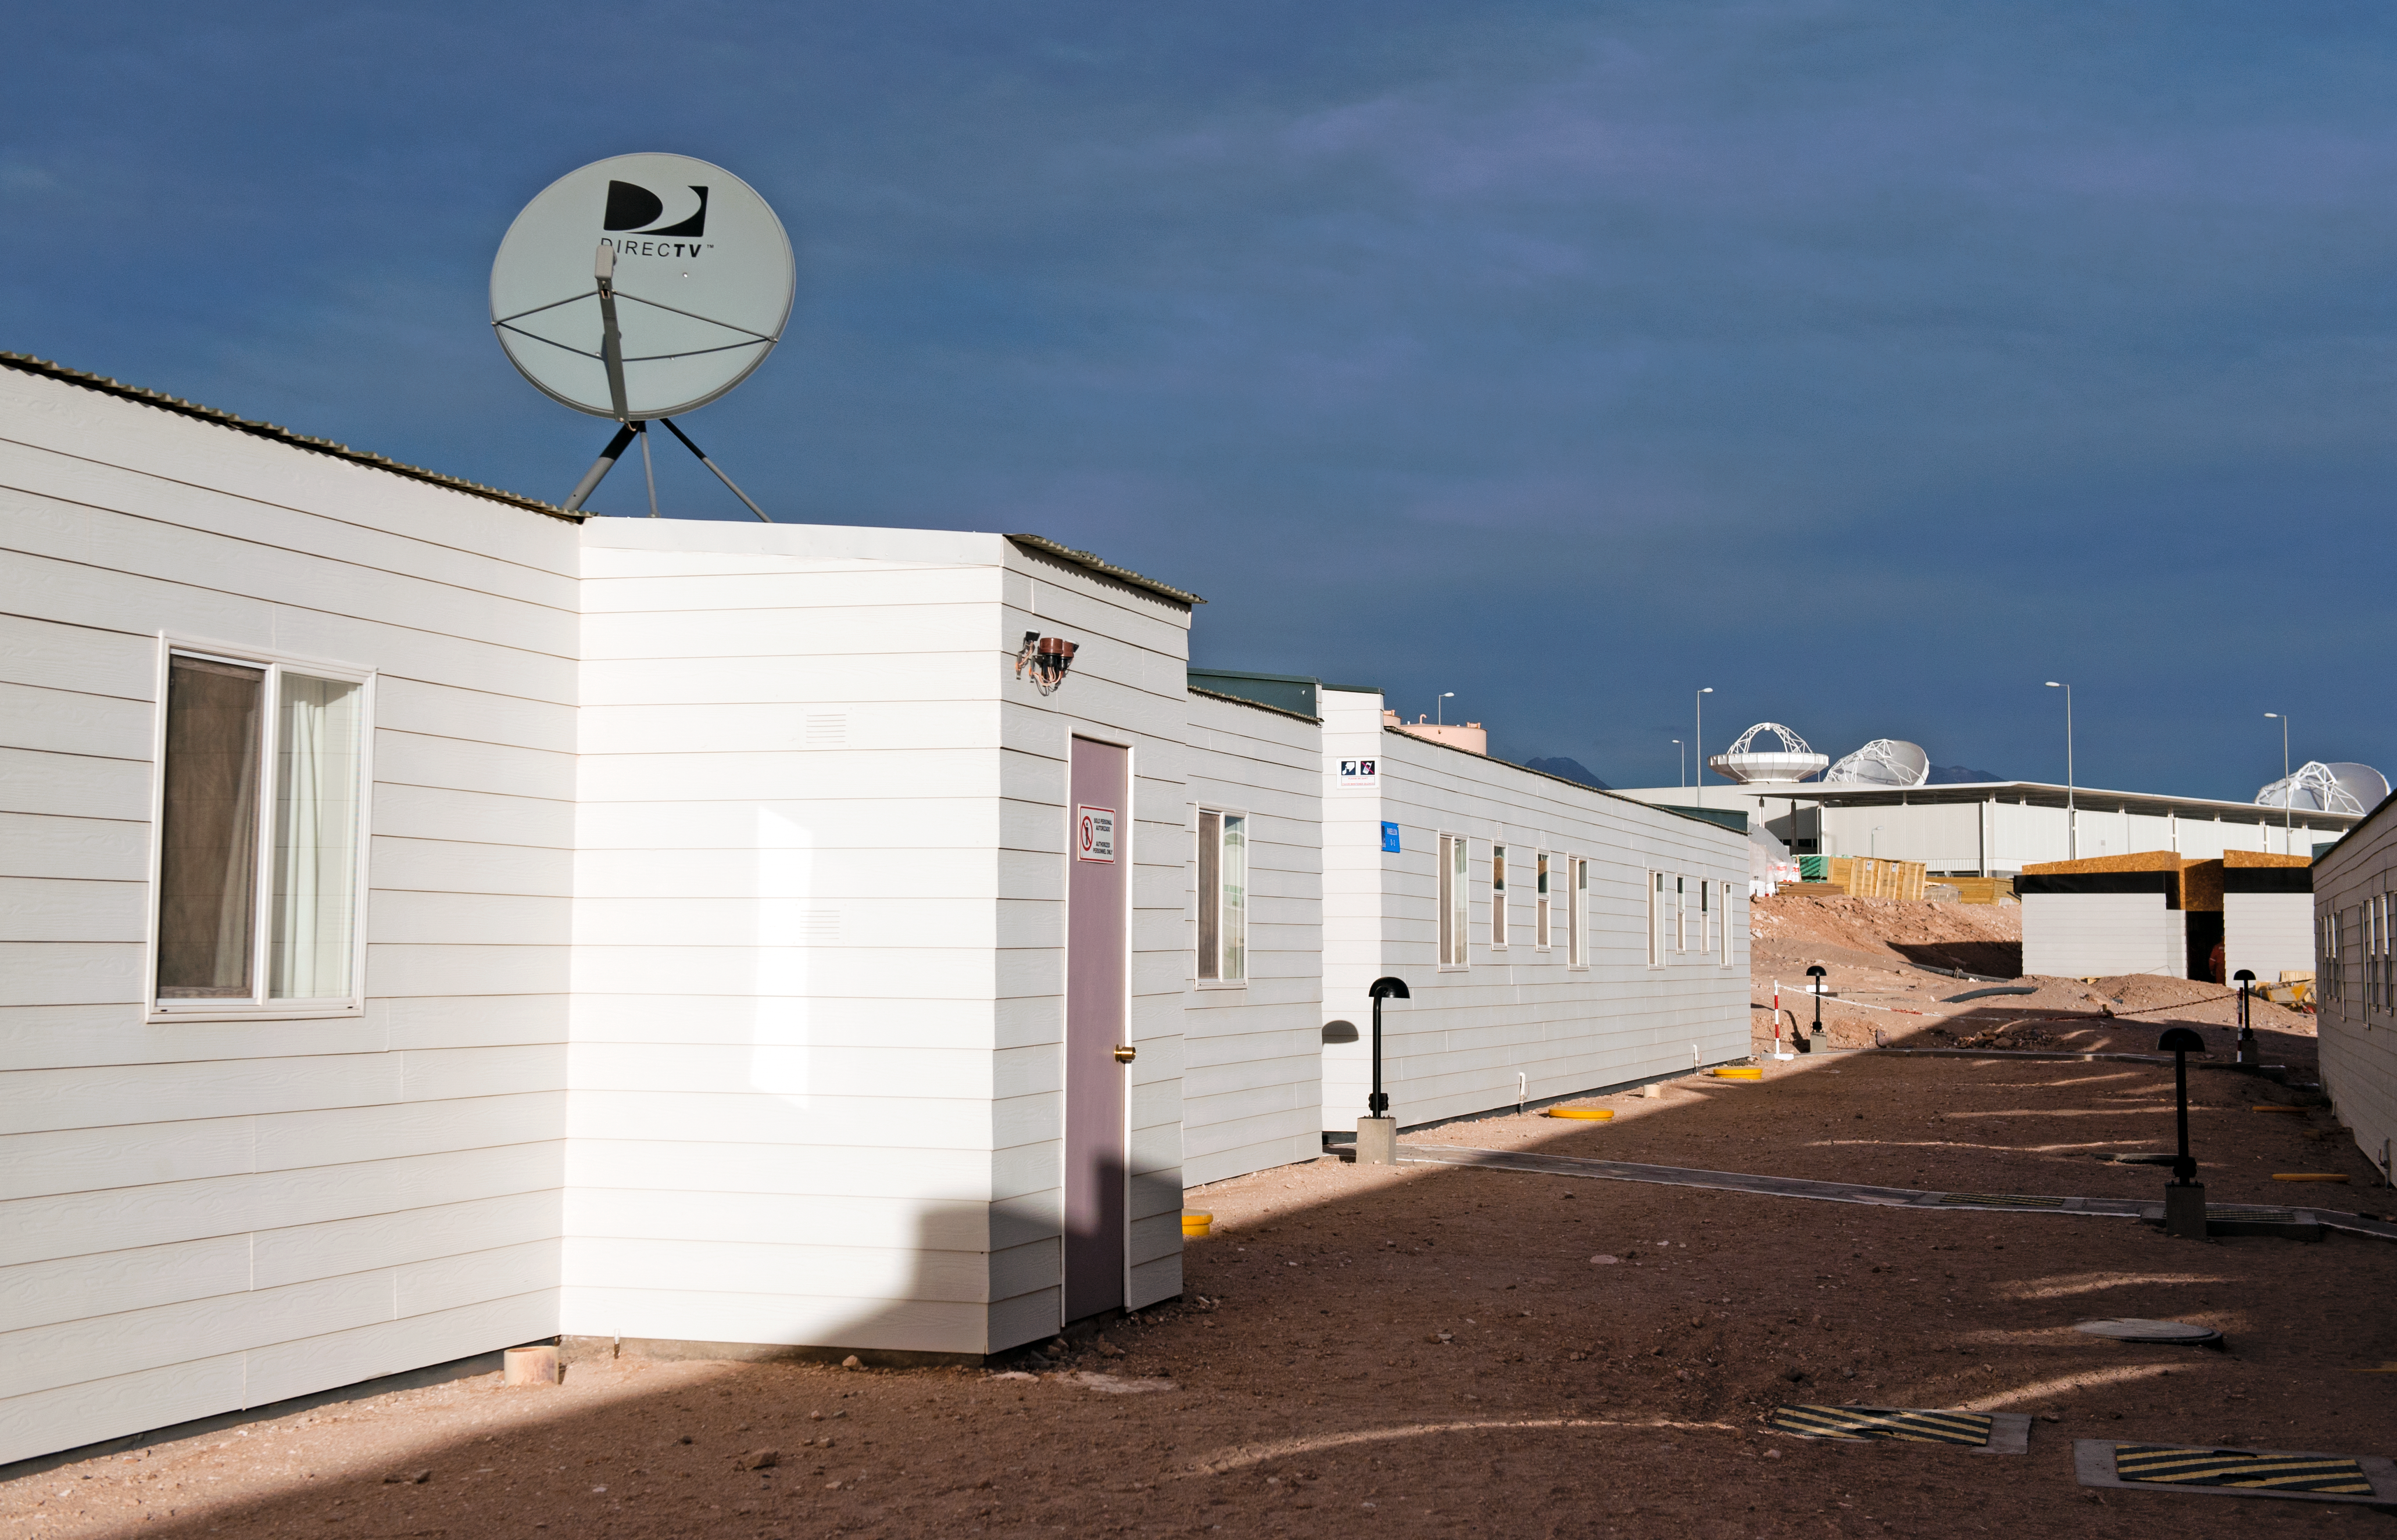

The ALMA camp

View of the ALMA camp, located at 2900 metres altitude on the road to Chajnantor, some 50 km from San Pedro de Atacama, in the II Region of Chile. The picture was taken in June 2010, looking toward the southeast. On the background, three ALMA antennas are partially visible at the ALMA Operation Support Facility (OSF) building. ALMA, the Atacama Large Millimeter/submillimeter Array, is the largest astronomical project in existence and is a truly global partnership of Europe, North America and East Asia in cooperation with the Republic of Chile. ESO is the European partner in ALMA.

Credit: ESO/José Francisco Salgado (josefrancisco.org)